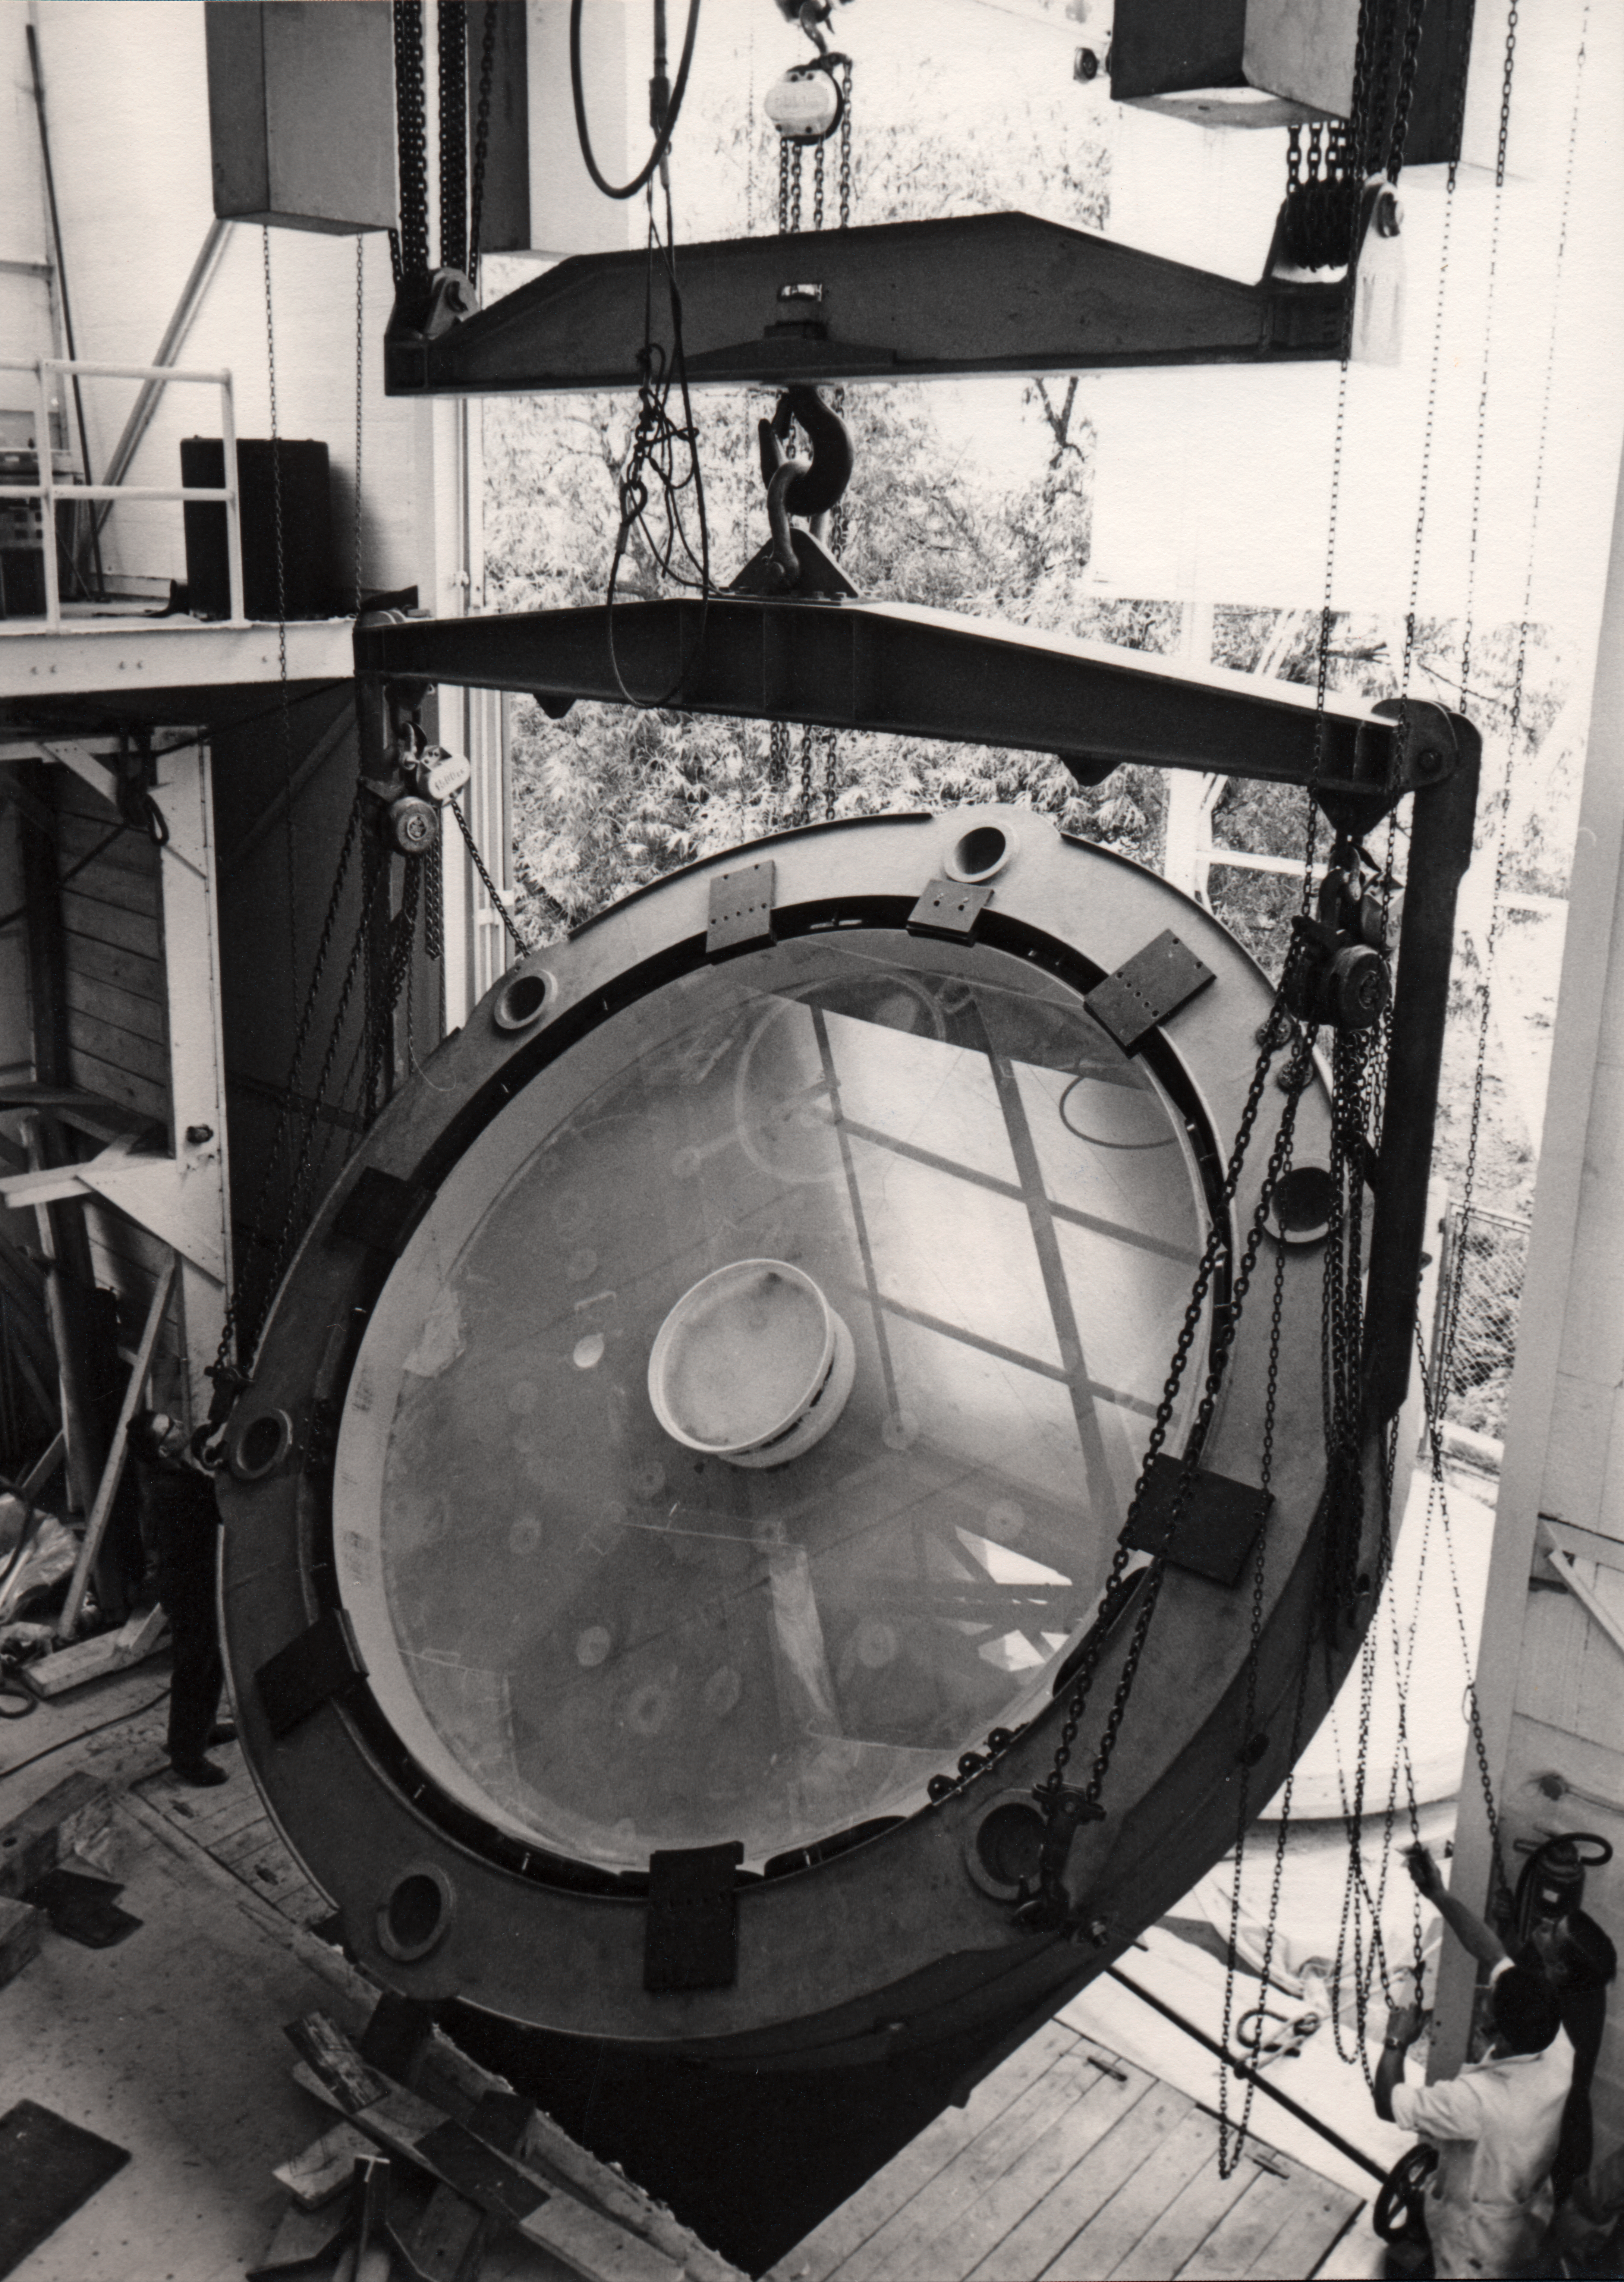

Making the ESO 3.6-metre telescope M1 mirror

1968

Credit: ESO